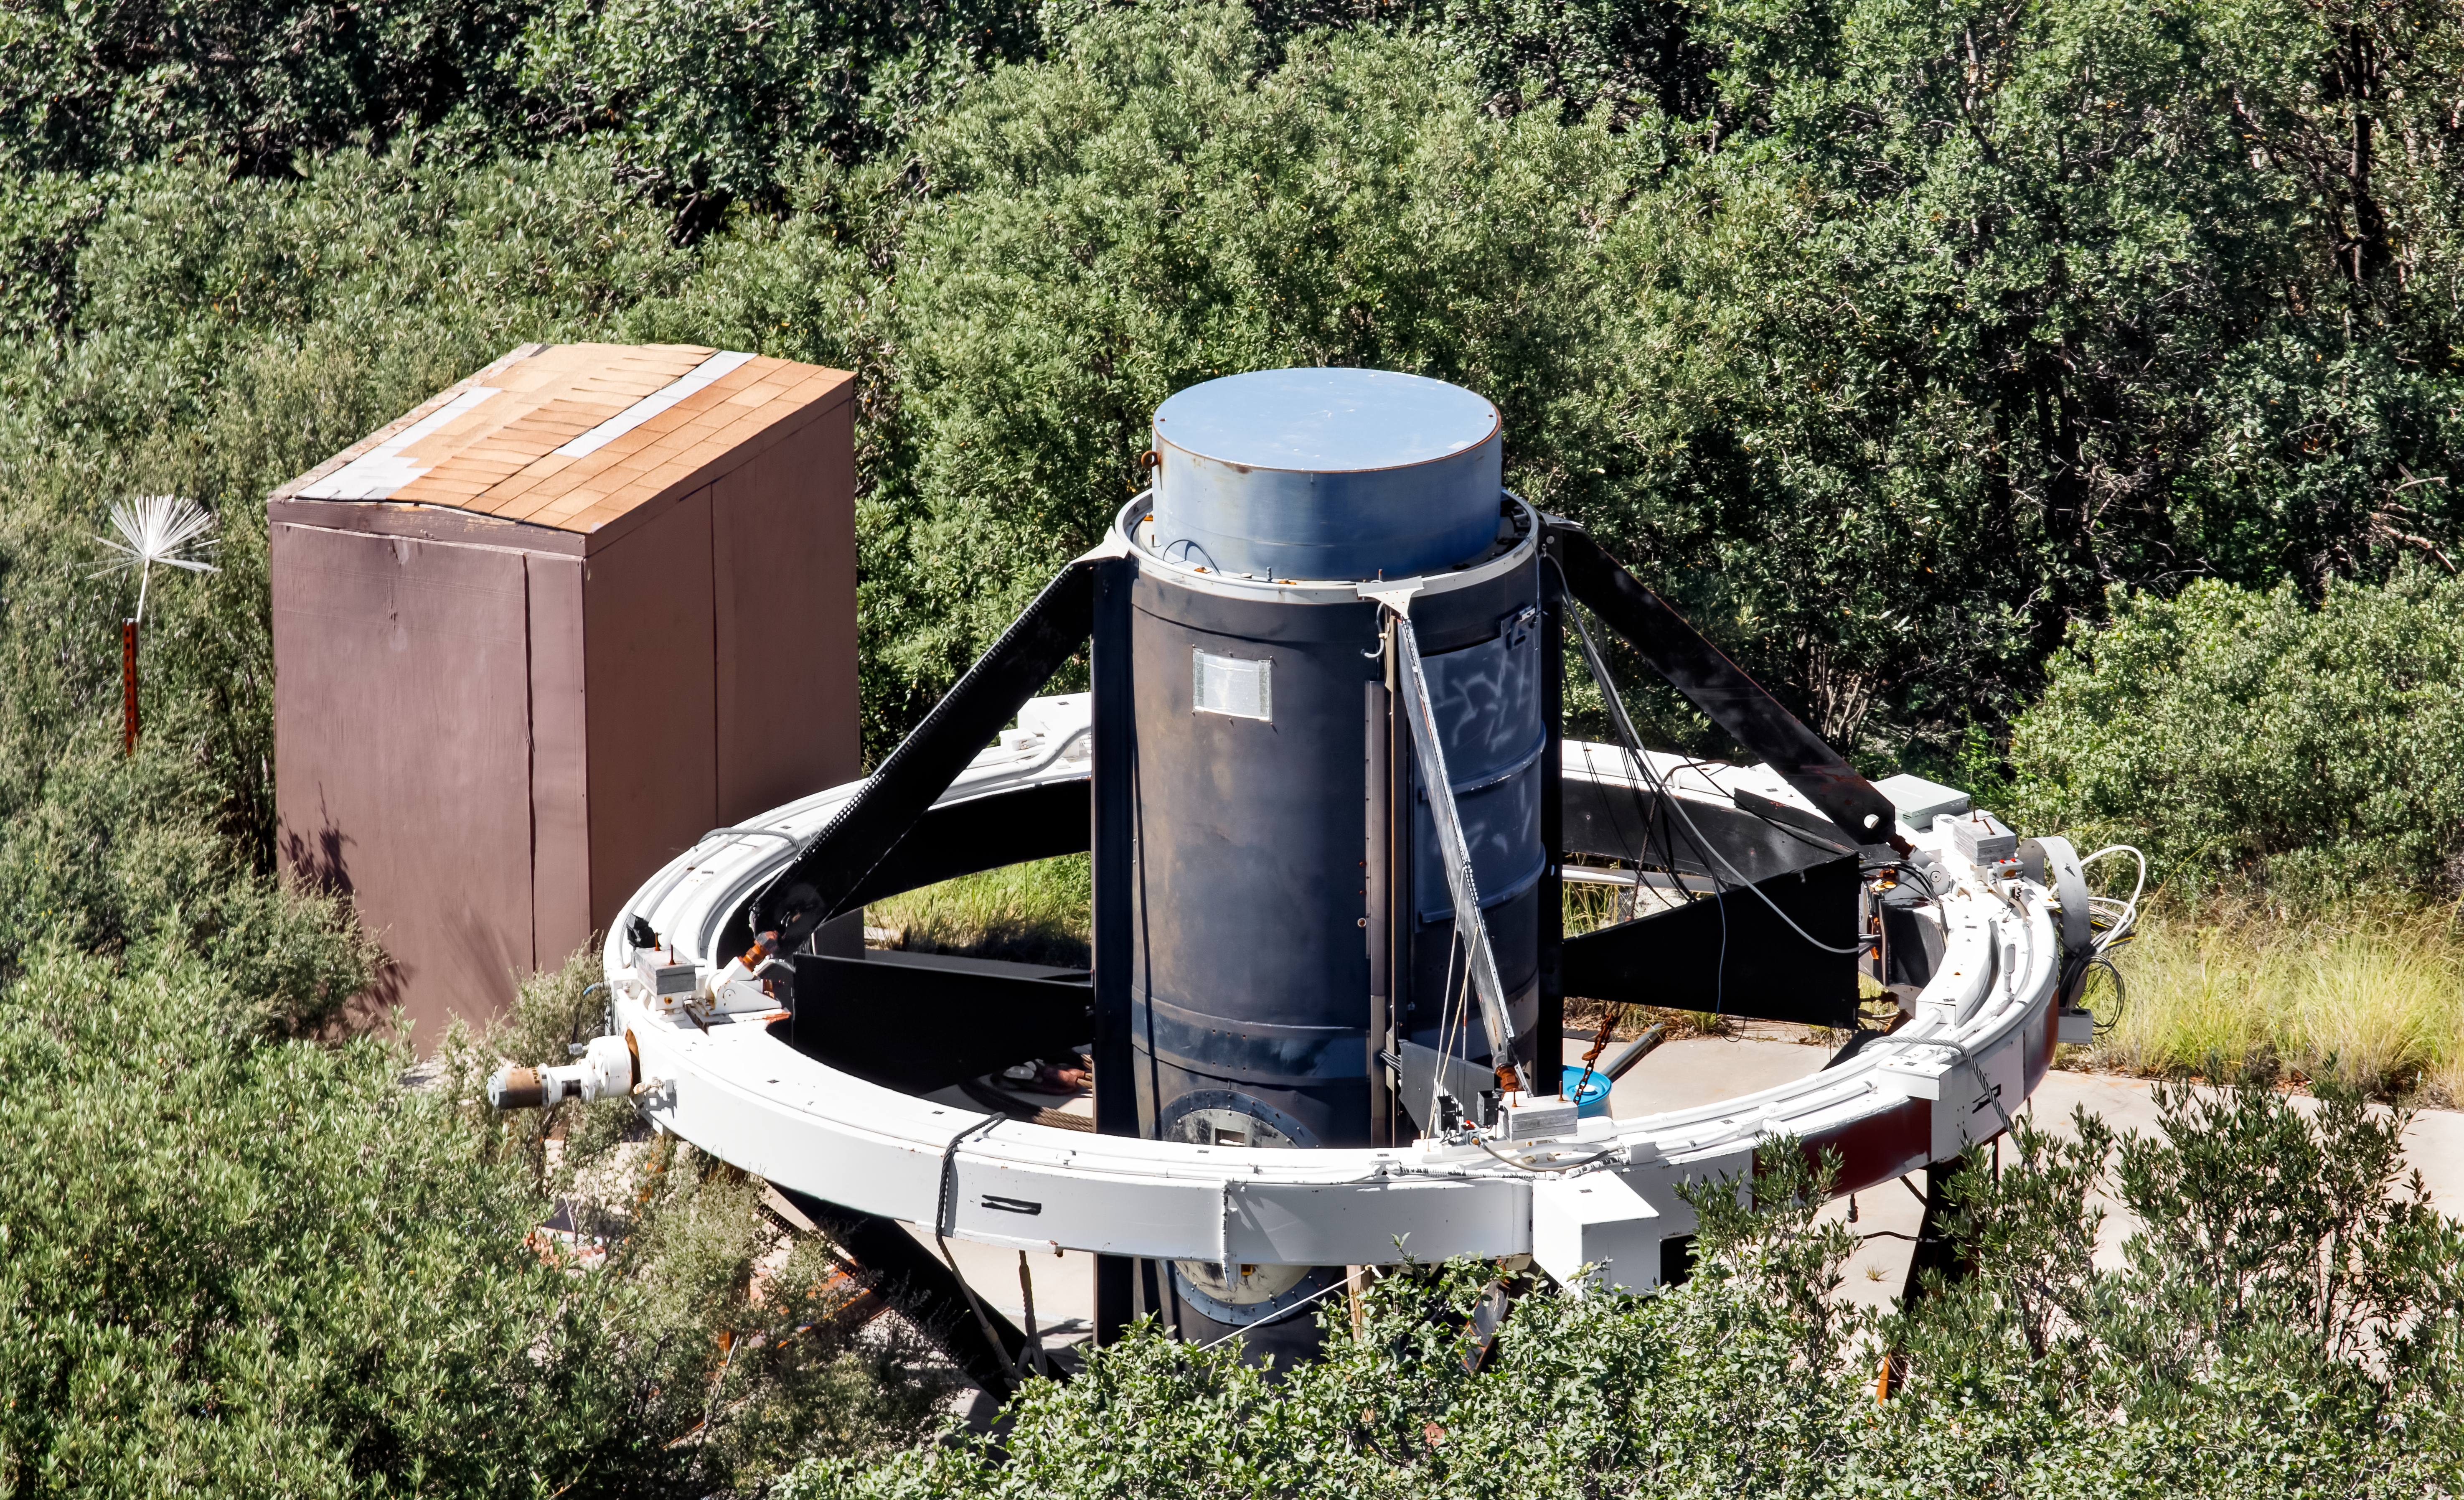

Retired Mayall Prime Focus Camera.

The Mosaic prime focus for the Nicholas U. Mayall 4-meter telescope is sitting on the ground of Kitt Peak. It was removed to make room for the U.S. Department of Energy-built Dark Energy Spectroscopic Instrument (DESI), the most powerful multi-object survey spectrograph in the world.

Credit: KPNO/NOIRLab/NSF/AURA/D. Salman